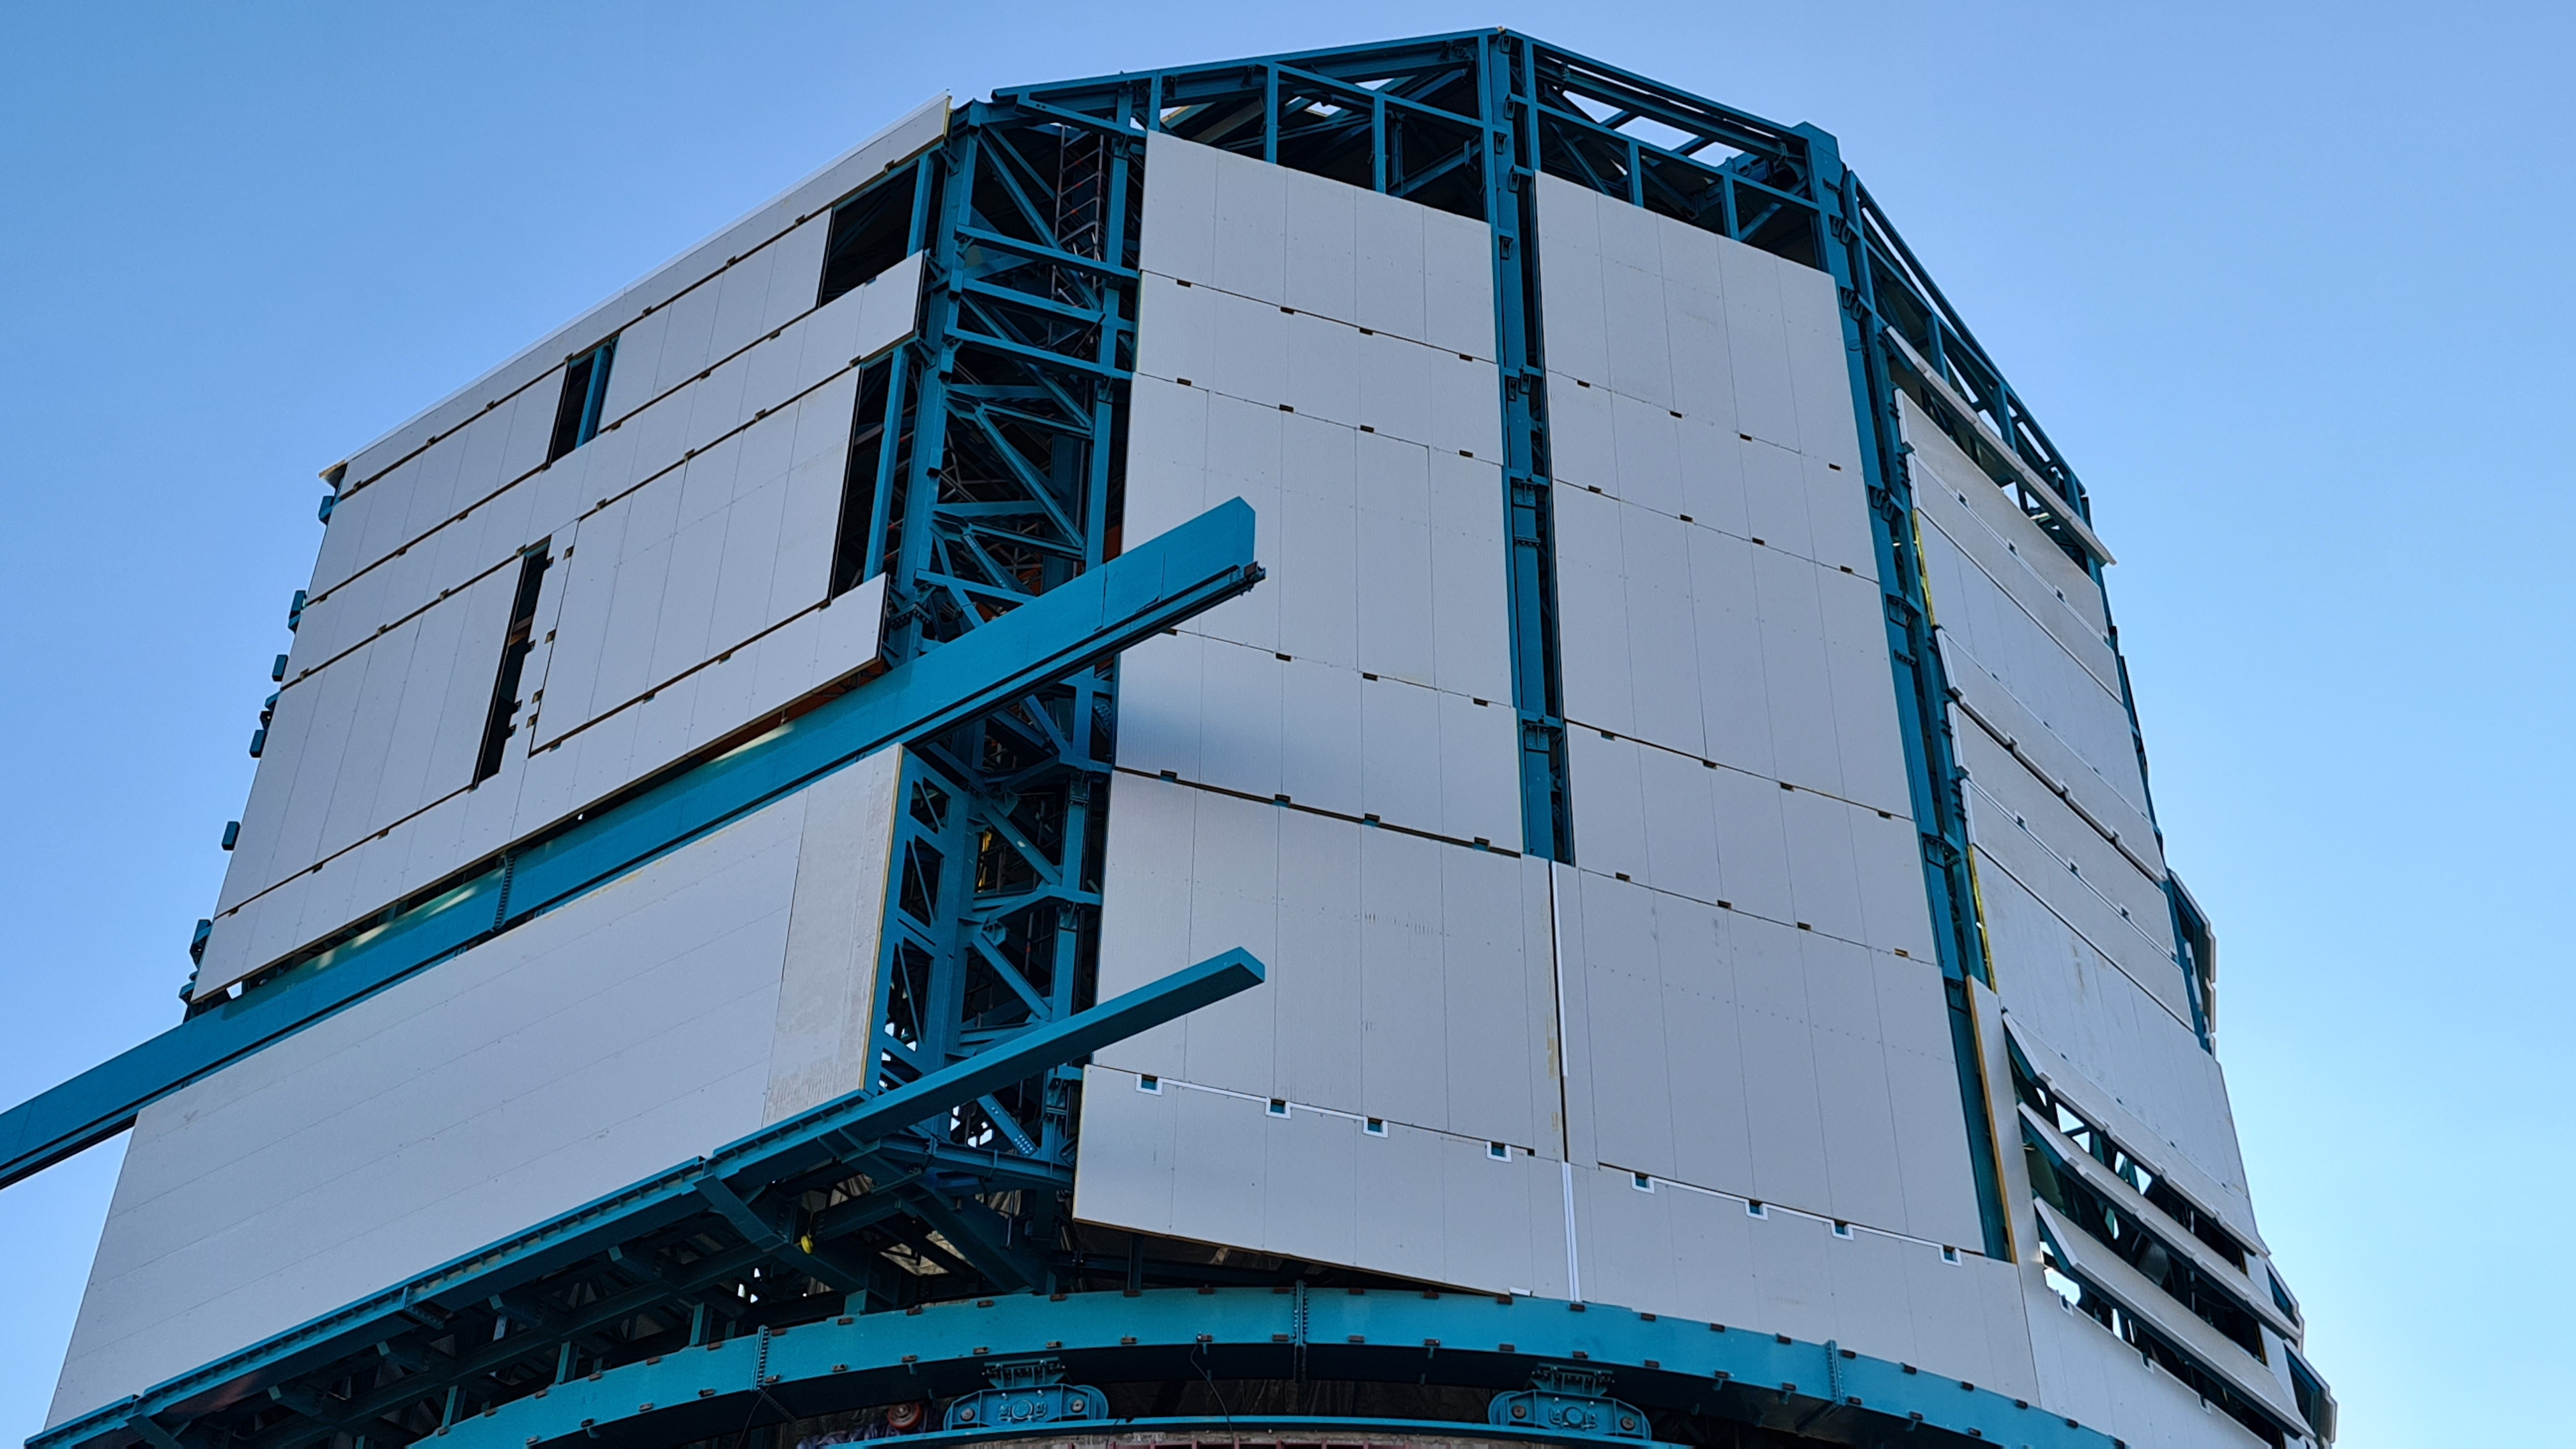

Summit Inspection

The COVID-19 pandemic continues to impact Rubin Observatory construction. The summit shutdown is still in effect and has halted all activity there including work on the Telescope Mount Assembly (TMA), and the Dome. A crew of six people traveled to Cerro Pachón on March 31st to complete mechanical, environmental, and electrical inspections of the facilities and equipment on the summit. Everything remains in good condition since the shutdown 10 days ago. The team also brought back items that staff had requested for telework productivity during the summit closure.

Credit: Rubin Observatory/NSF/AURA